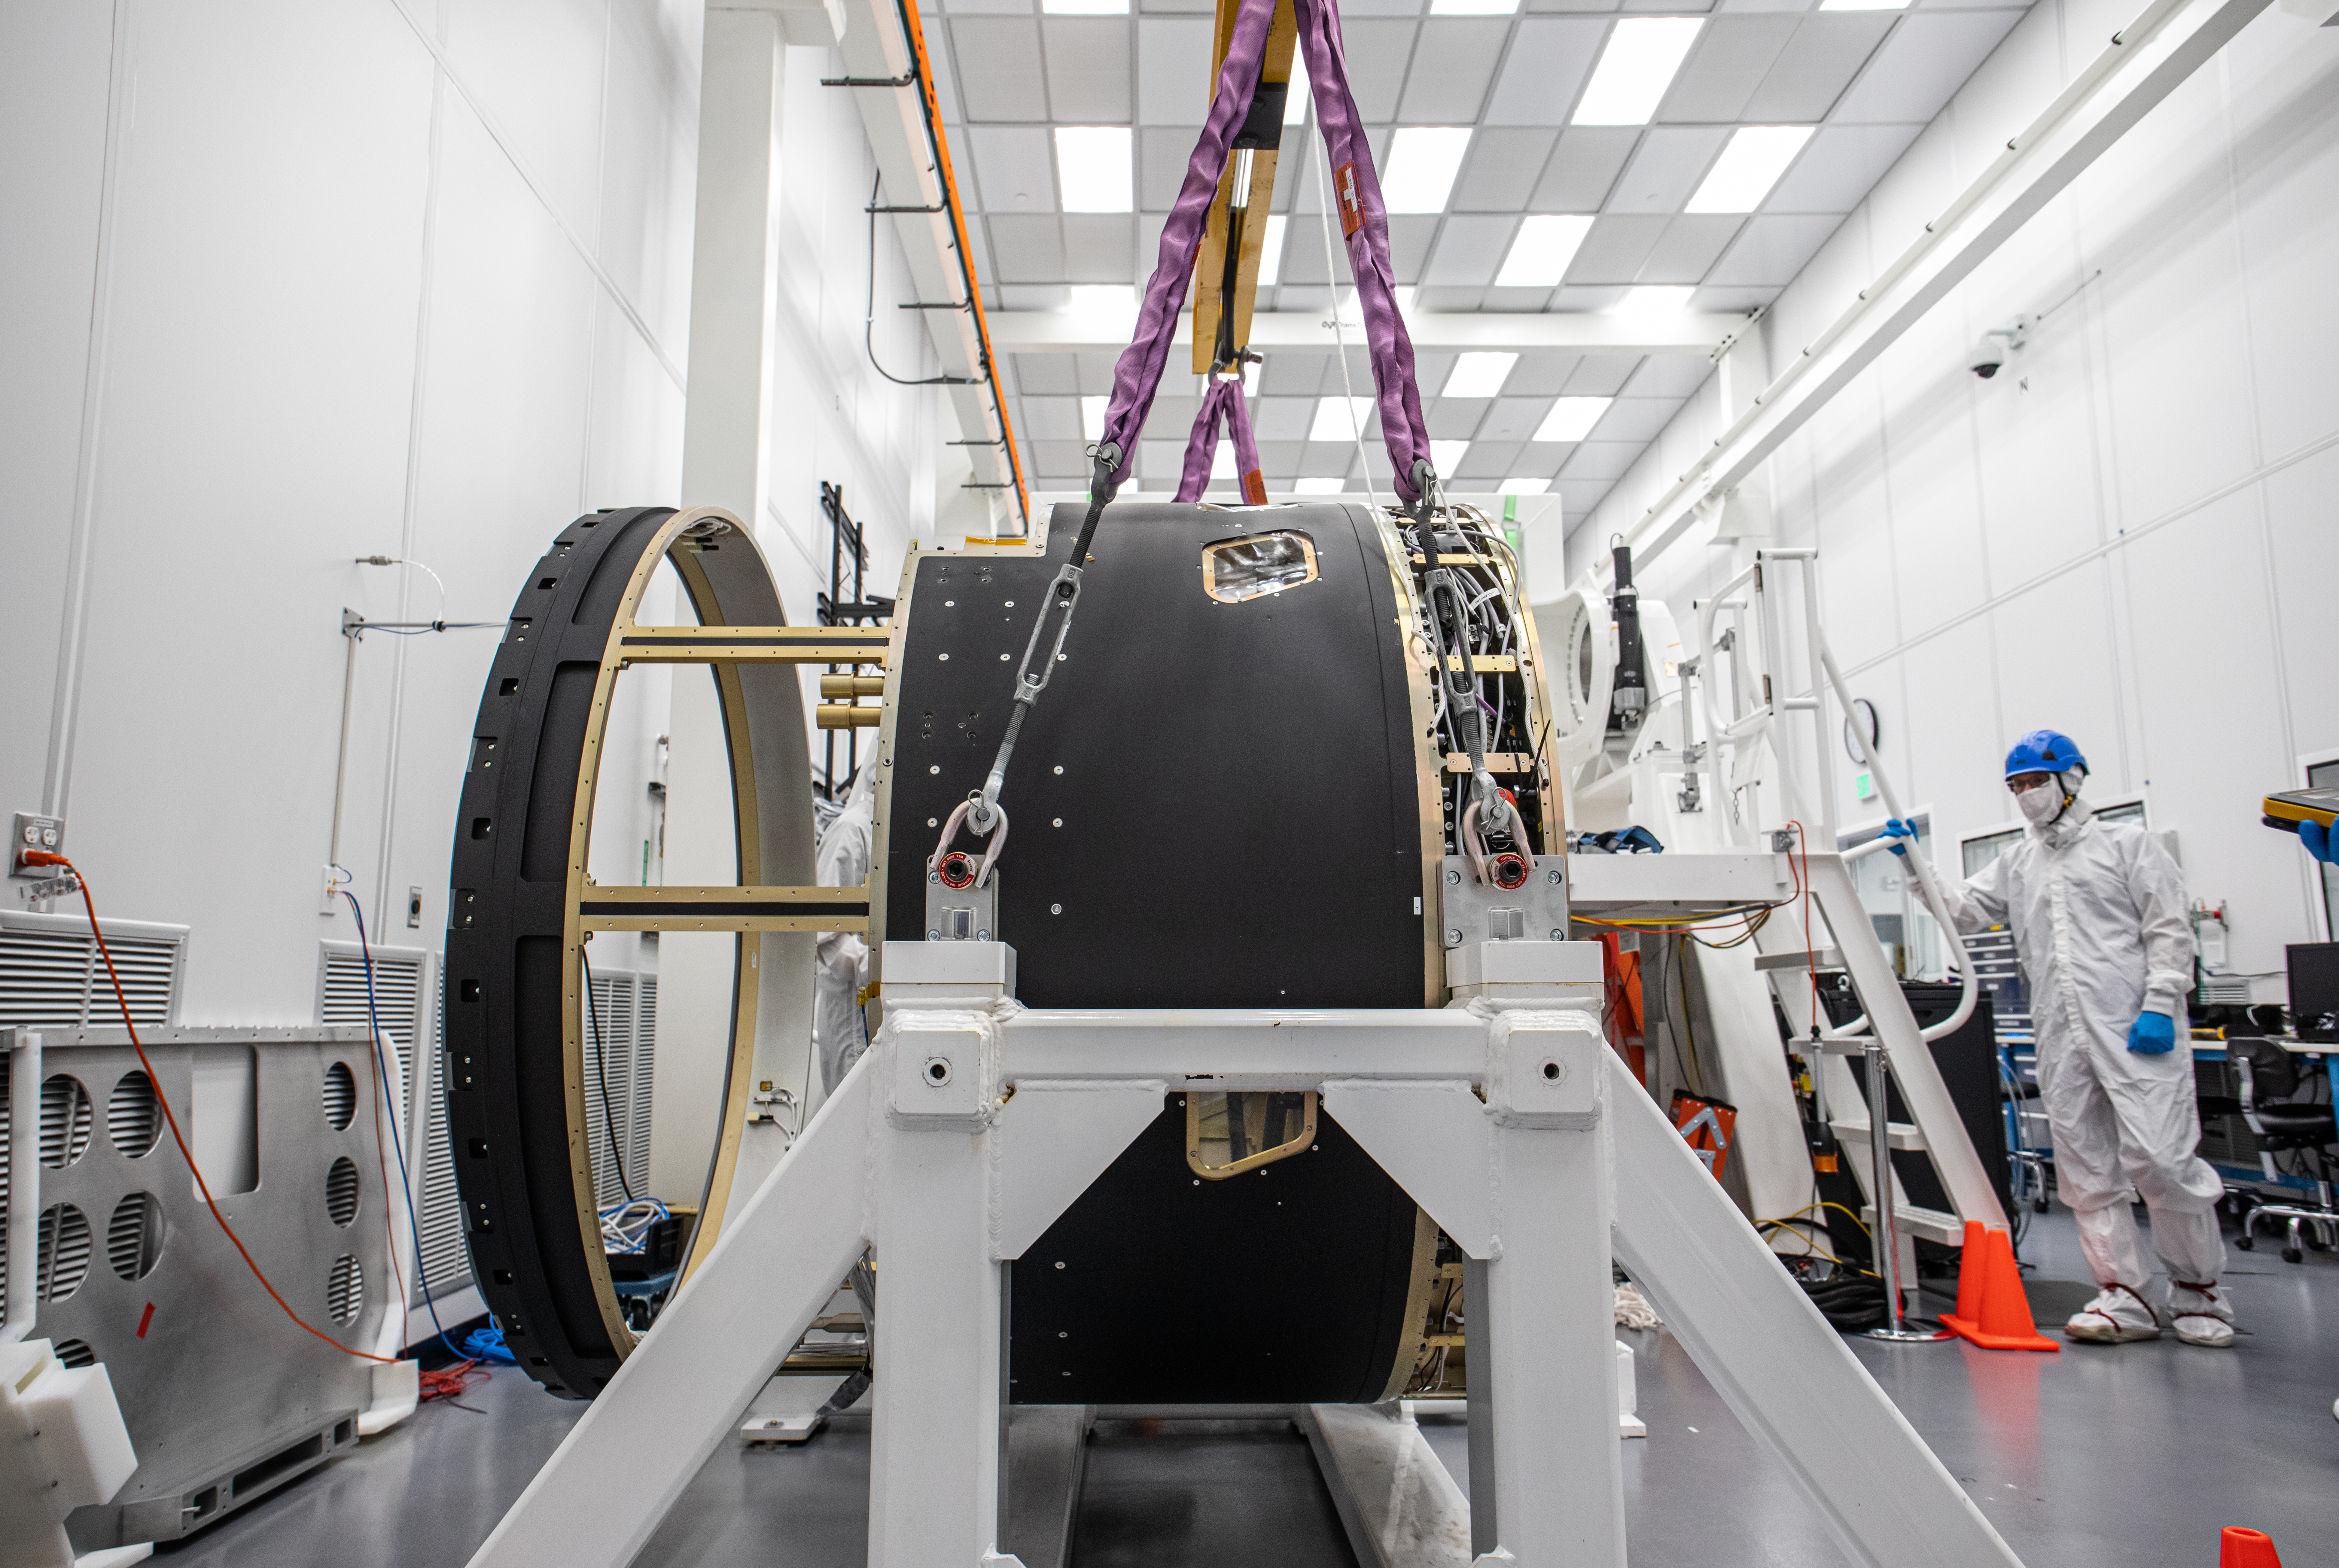

LSST Camera Body Lift

The LSST team successfully completed a lift of the camera body on April 4.

Credit: Jacqueline Ramseyer Orrell/SLAC National Accelerator Laboratory